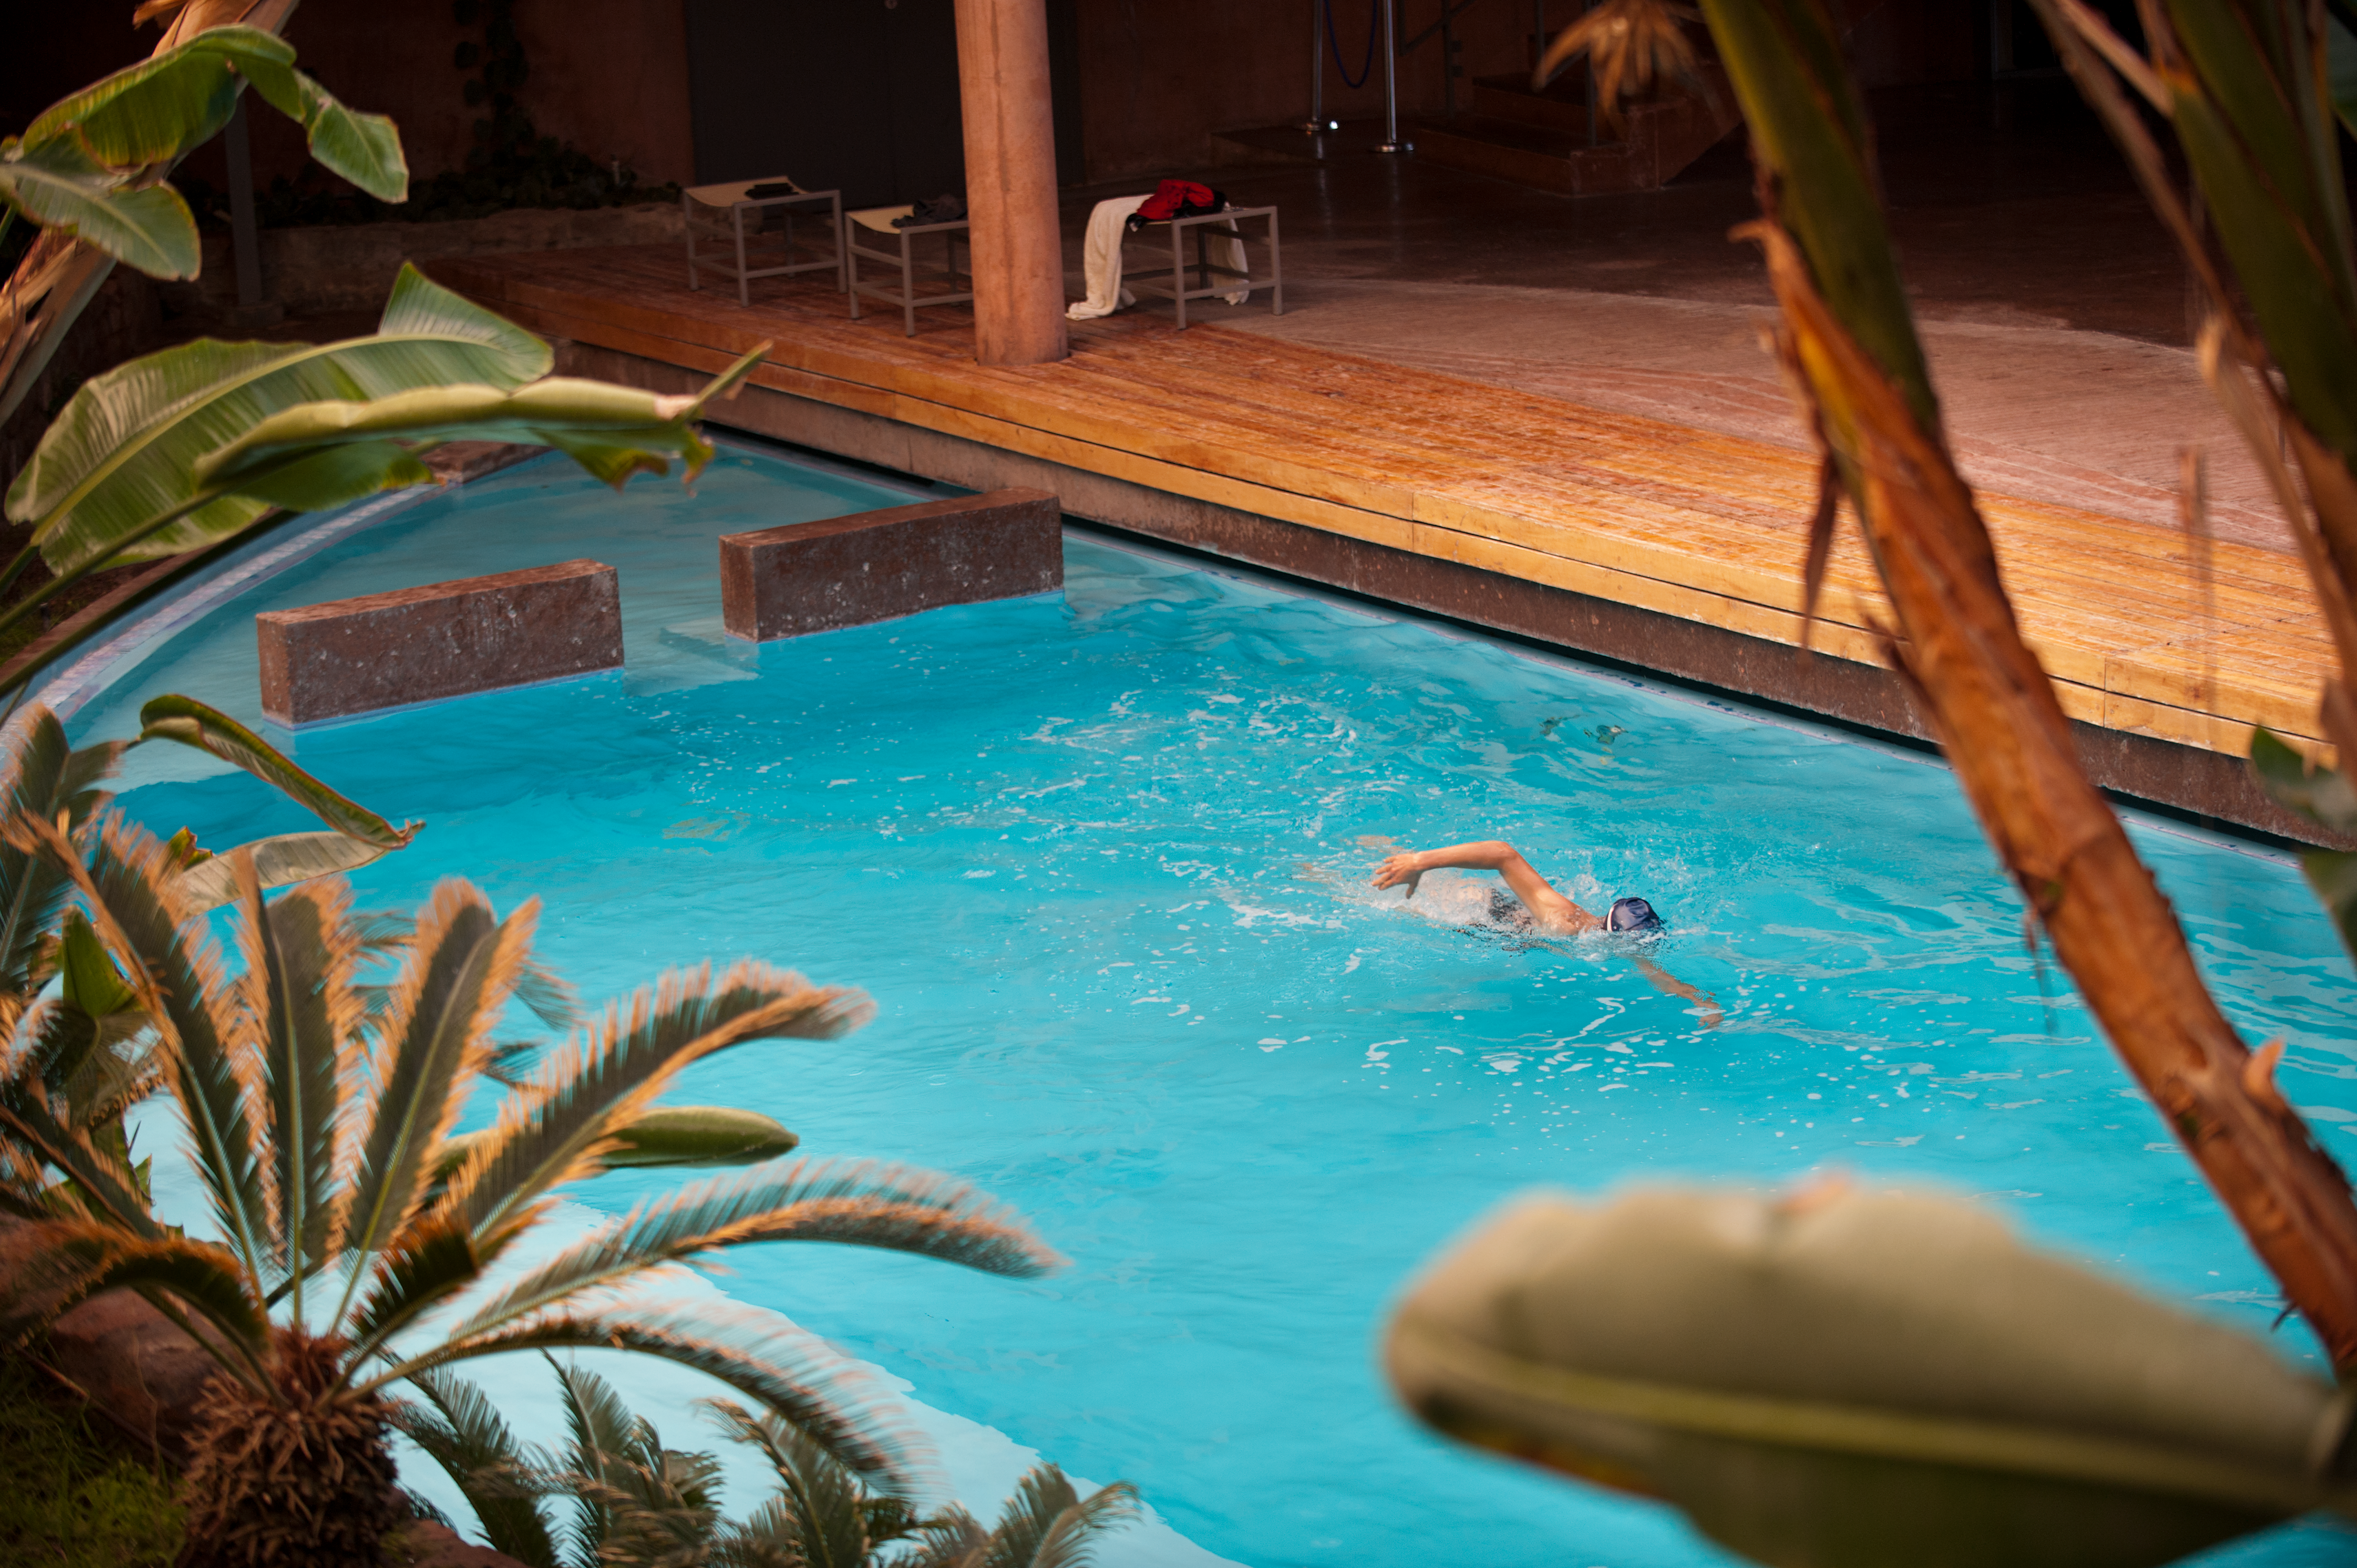

Swimming in the desert

A swimmer in the Residencia pool.

Credit: ESO/Max Alexander